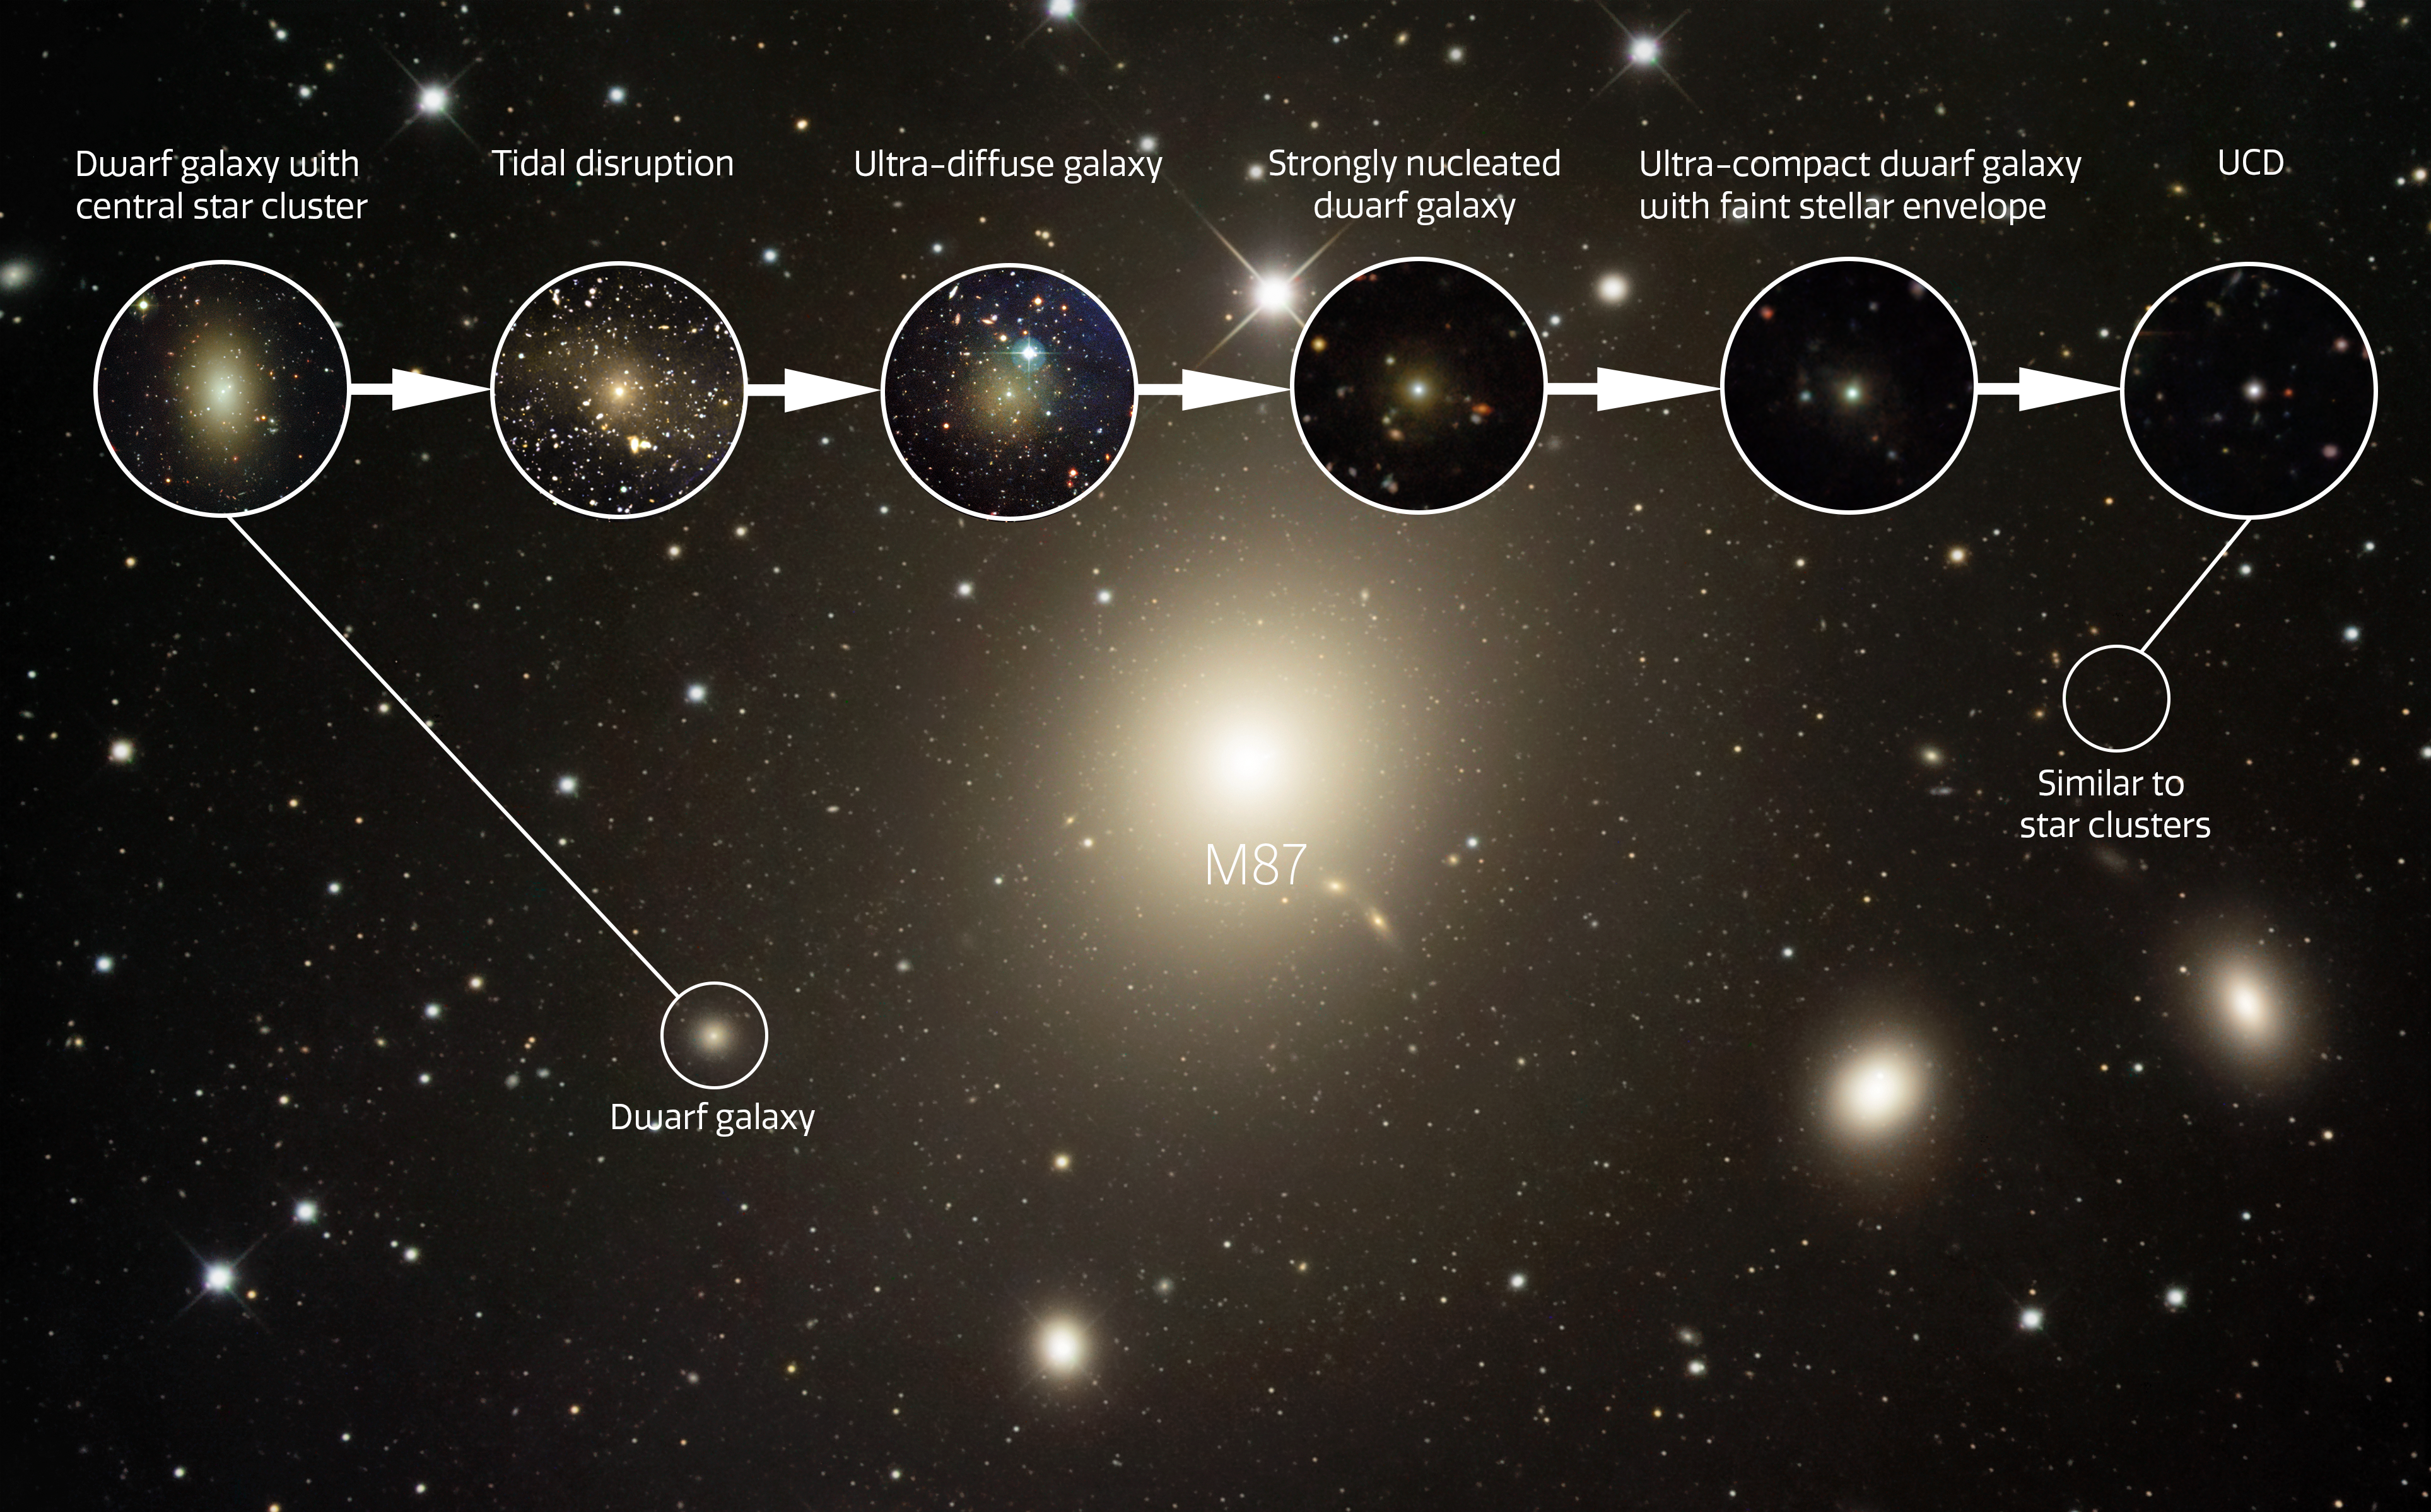

Morphological sequence from dwarf galaxy to UCD

A continuum of galaxies captured at different stages of the transformation process from a dwarf galaxy to an ultra-compact dwarf galaxy (UCD). These objects are located near the supergiant elliptical galaxy M87, the dominant member of the neighboring Virgo Cluster.

Credit: NOIRLab/NSF/AURA/NASA/R. Gendler/K. Wang/M. Zamani